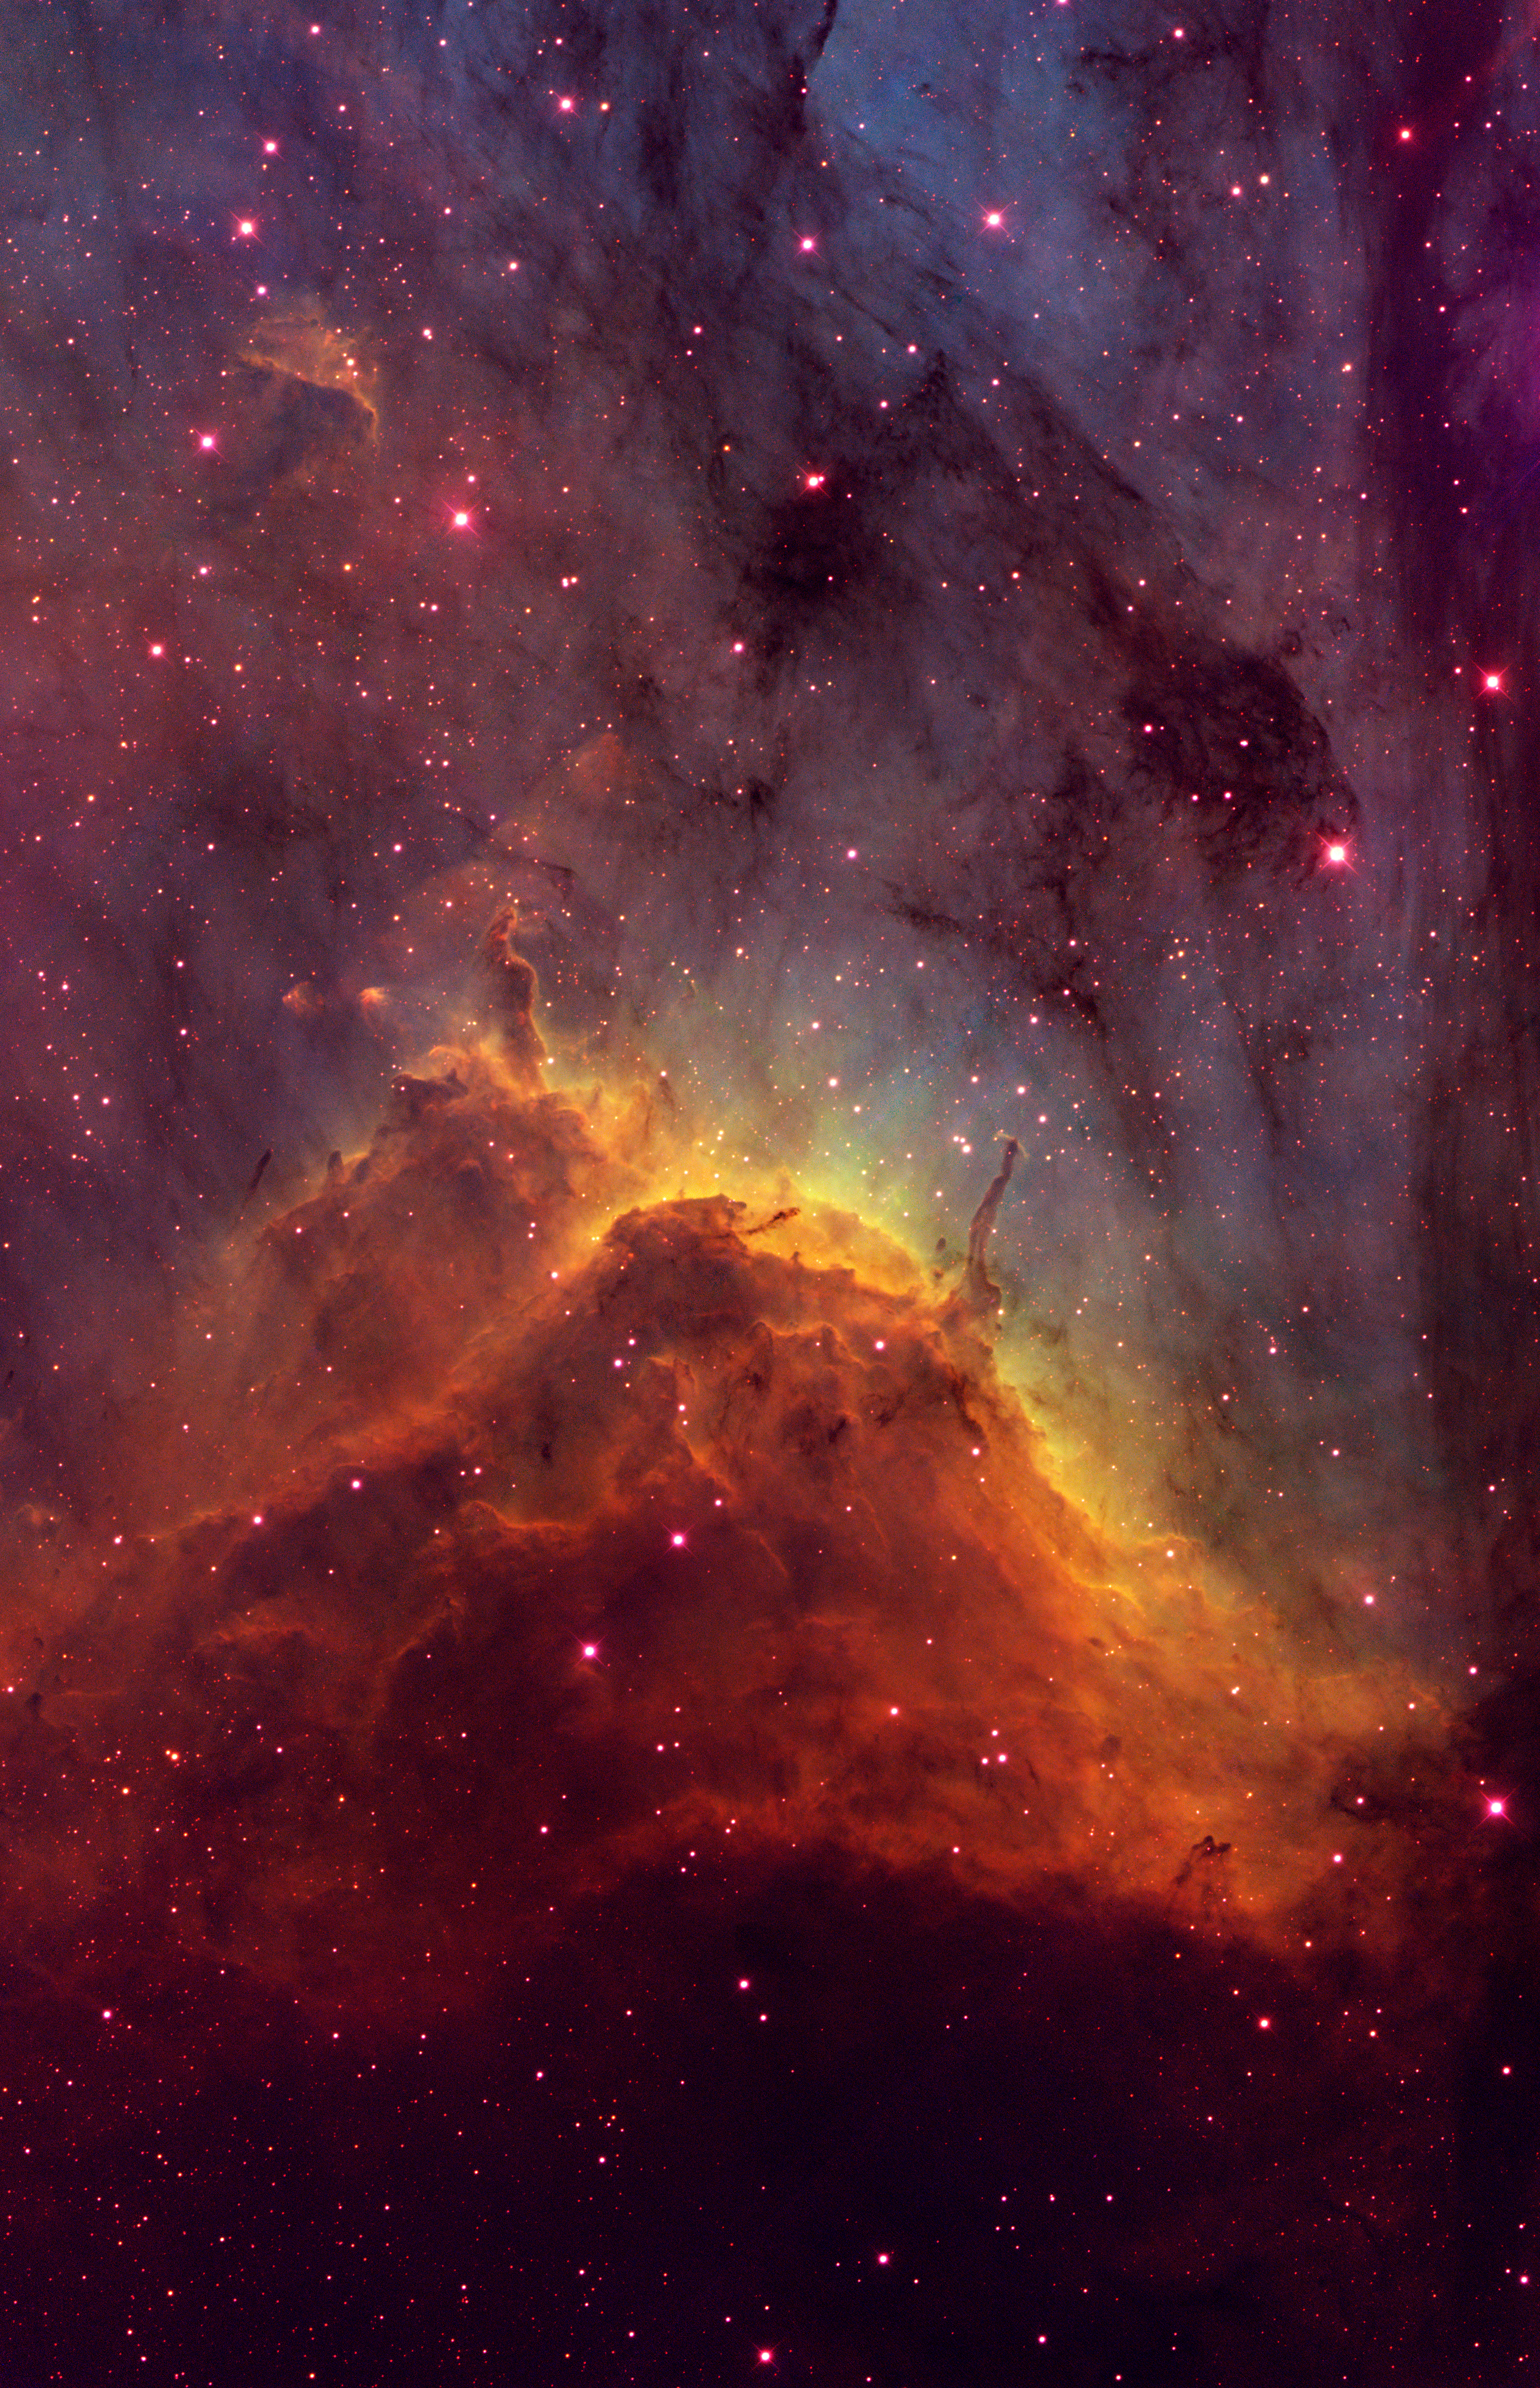

The Pelican Nebula (IC 5070)

This image was taken with the KPNO/WIYN 0.9m telescope on May 24, 2002. It shows the “ionization front” in the Pelican nebula, a giant nearby star-formation region. The Pelican Nebula (IC 5070) is located in the constellation of Cygnus, the Swan. Its pillars are being sculpted by the intense ultraviolet radiation from massive stars which have recently formed within the nebula. The image was produced Oxygen [OIII] (blue), Hydrogen-Alpha (green) and Sulphur [SII] (red) narrowband filters. 7x6min in H-alpha, 4x6min in [OIII], 5x6min in [SII]. The image is rotated 135 degrees CW from North is up, East to the left.

Credit: NOIRLab/NSF/AURA/T.A. Rector (University of Alaska Anchorage)